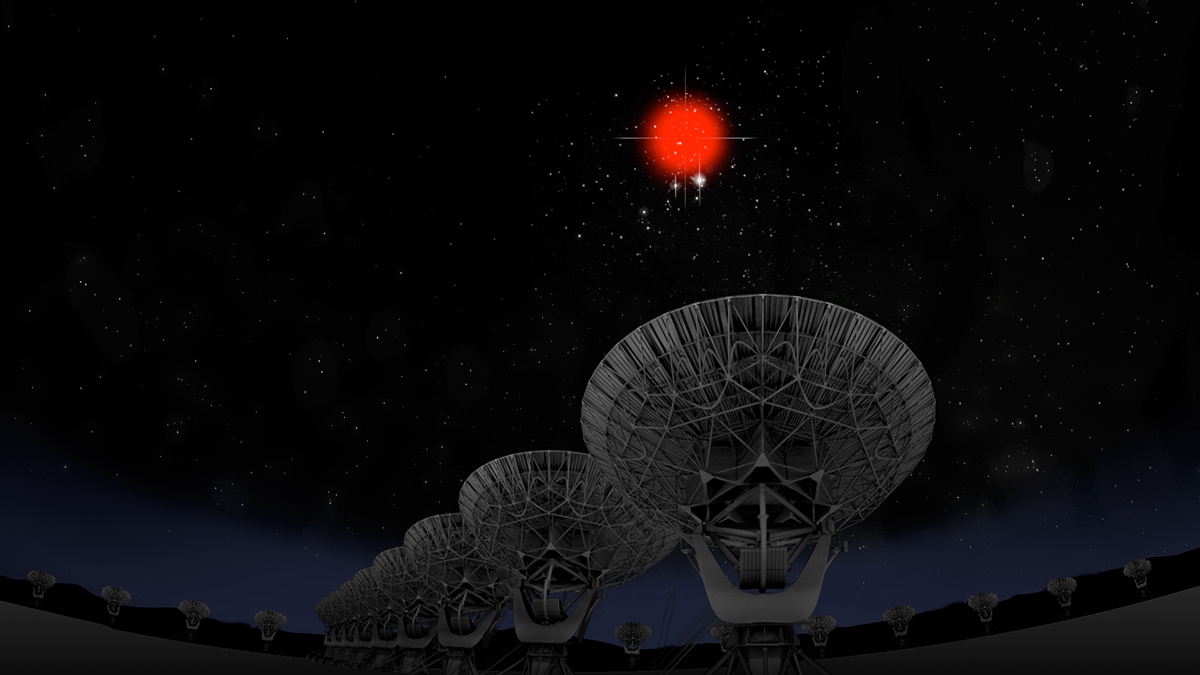

Precise Location, Distance Provide Breakthrough in Study of Fast Radio Bursts

In January 2017, for the first time, astronomers pinpointed the location in the sky of a Fast Radio Burst (FRB), allowing them to determine the distance and home galaxy of one of these mysterious pulses of radio waves. The new information rules out several suggested explanations for the source of FRBs.

Credit: Bill Saxton, NRAO/AUI/NSF; Hubble Legacy Archive, ESA, NASA